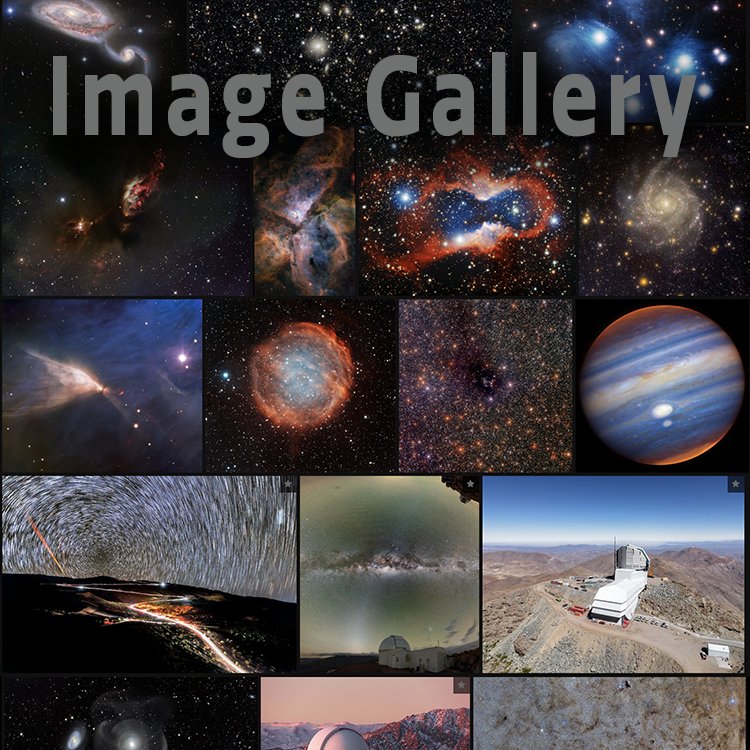

highlight019a graphic

Credit: NOIRLab